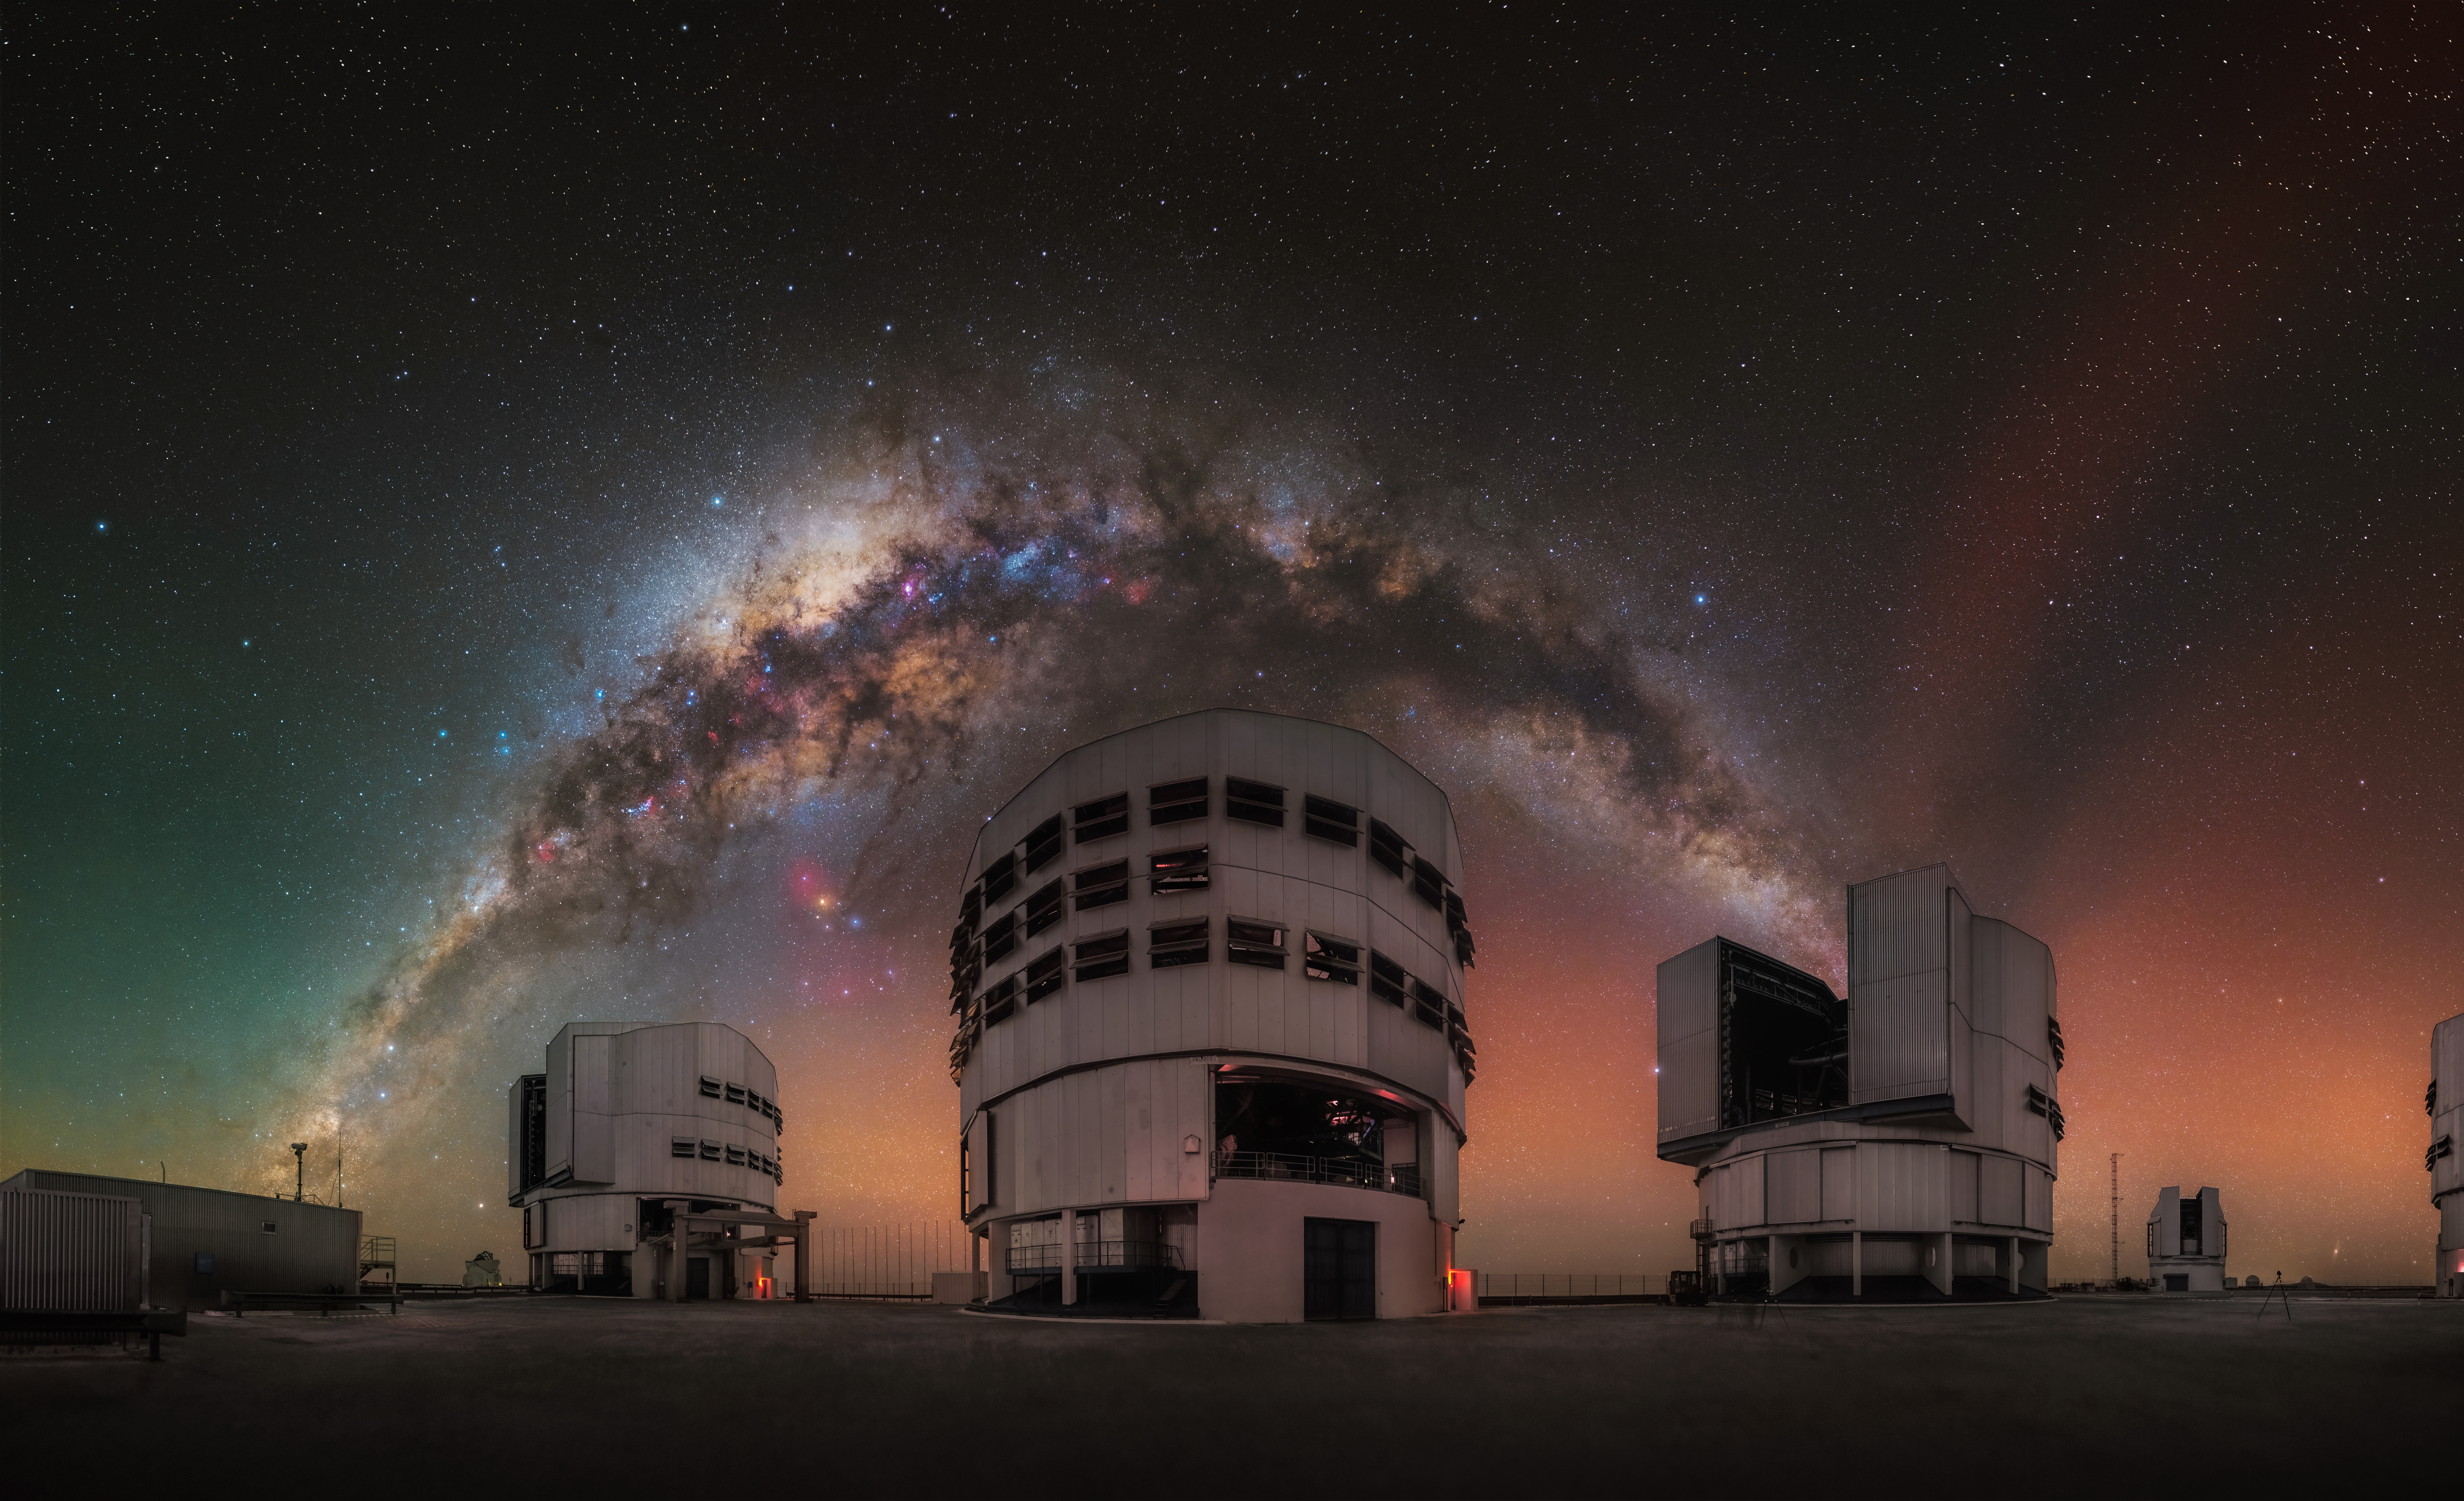

The magic of a pristine sky

Today's Picture of the Week portrays the Milky Way arching over ESO's Very Large Telescope (VLT). Indulged in memories, the French astrophotographer Julien Looten, who capture this image, explains: “this picture has symbolic value for me, as it marked the closing of the night.”

Three of the four VLT Unit Telescopes are centred under the Milky Way, while the fourth is hidden on the right side of the image. The smaller telescope in the background, to the right, is the VLT Survey Telescope (VST).

The sky appears split in two: a greenish haze on the left side and a reddish one on the right. This so-called airglow is caused by chemical processes in the upper layers of Earth's atmosphere. Depending on the type of atoms or molecules excited, the glow can exhibit different colours.

Airglow is extremely faint and only noticeable in the darkest regions on Earth, such as the Chilean Atacama Desert, where the VLT is located. Artificial lights from even distant sources greatly outshine the faint airglow. Preserving these pristine skies is not only key to enable cutting-edge research, but also to allow more people to experience the magic of a perfectly dark night, like Julien Looten did with this image.

Credit: J. Looten/ESO